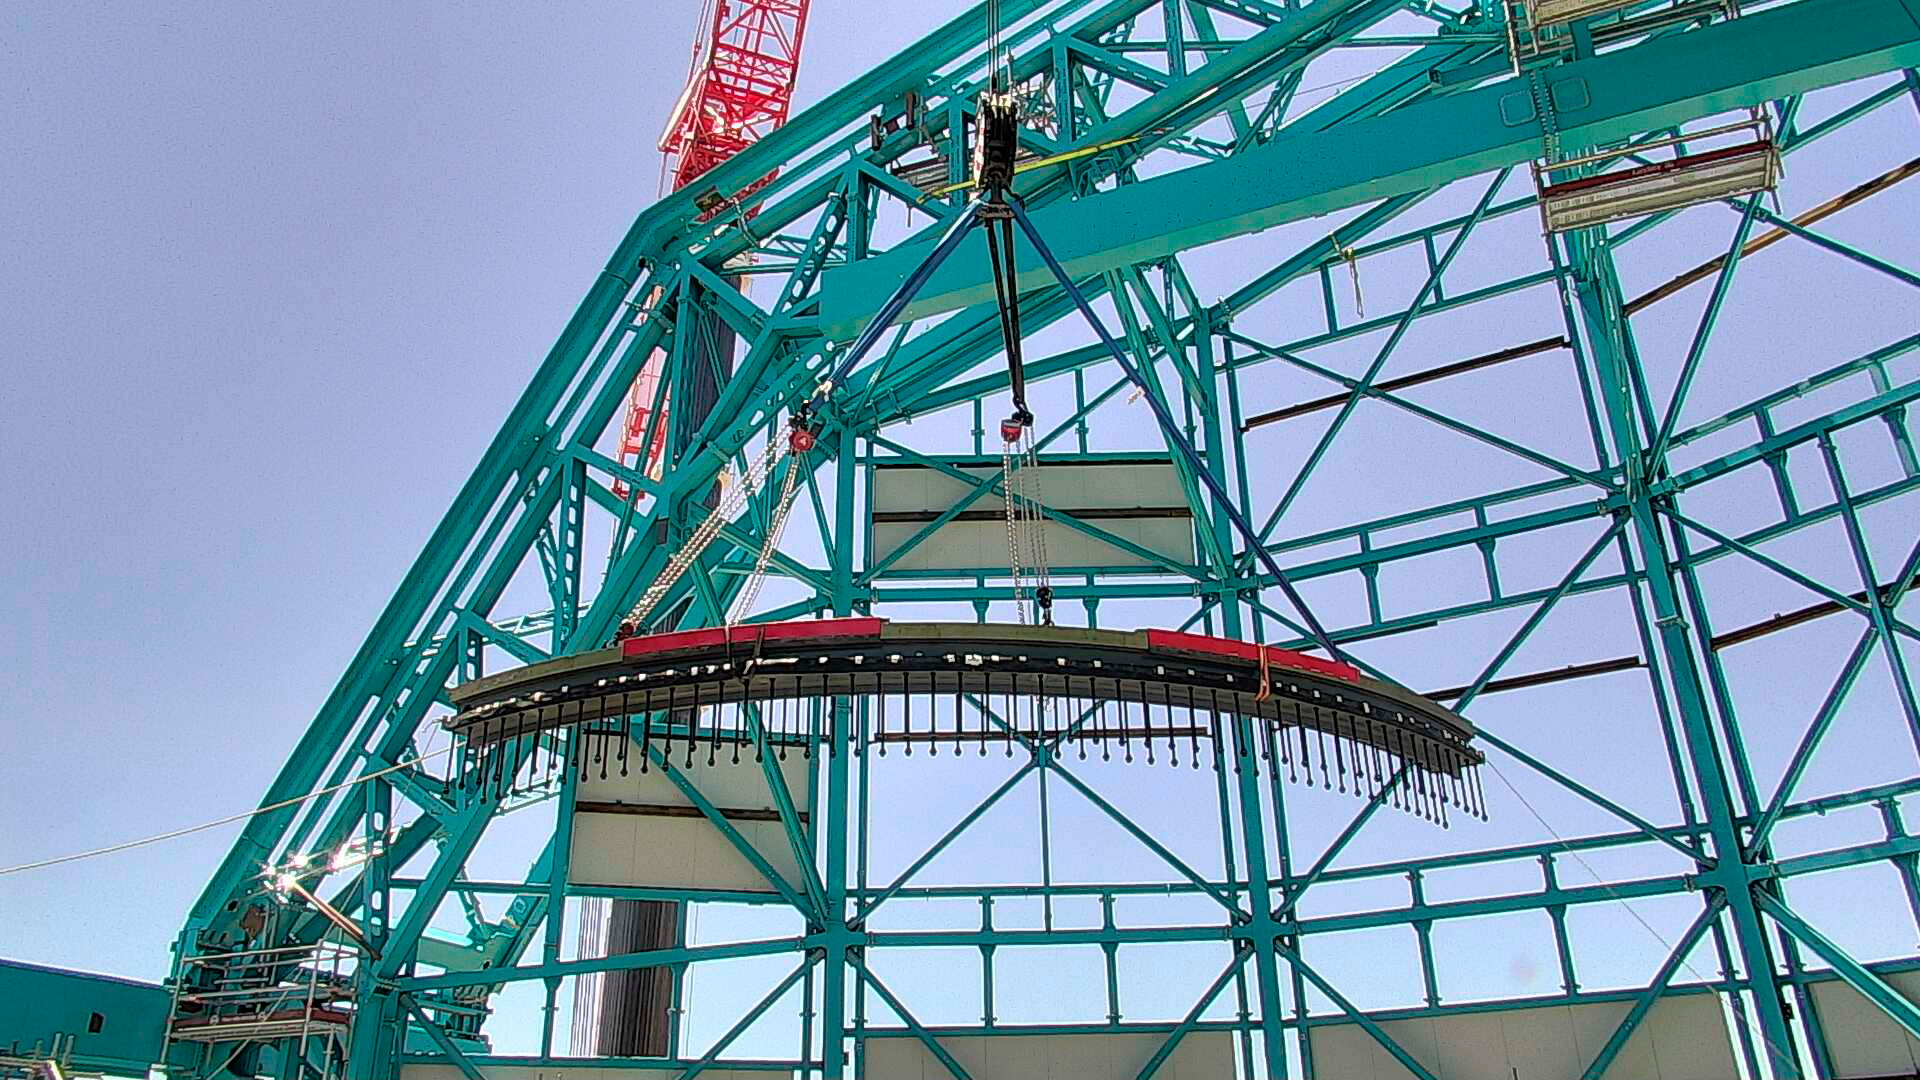

Arrival of 500 t Crane

A huge new crane has arrived on Cerro Pachón—one of the biggest cranes available in Chile! This crane will be used to lift and place heavy loads like the LSST azimuth ring segments and the supports for the Telescope Mount Assembly (TMA).

Credit: Rubin Observatory/NSF/AURA